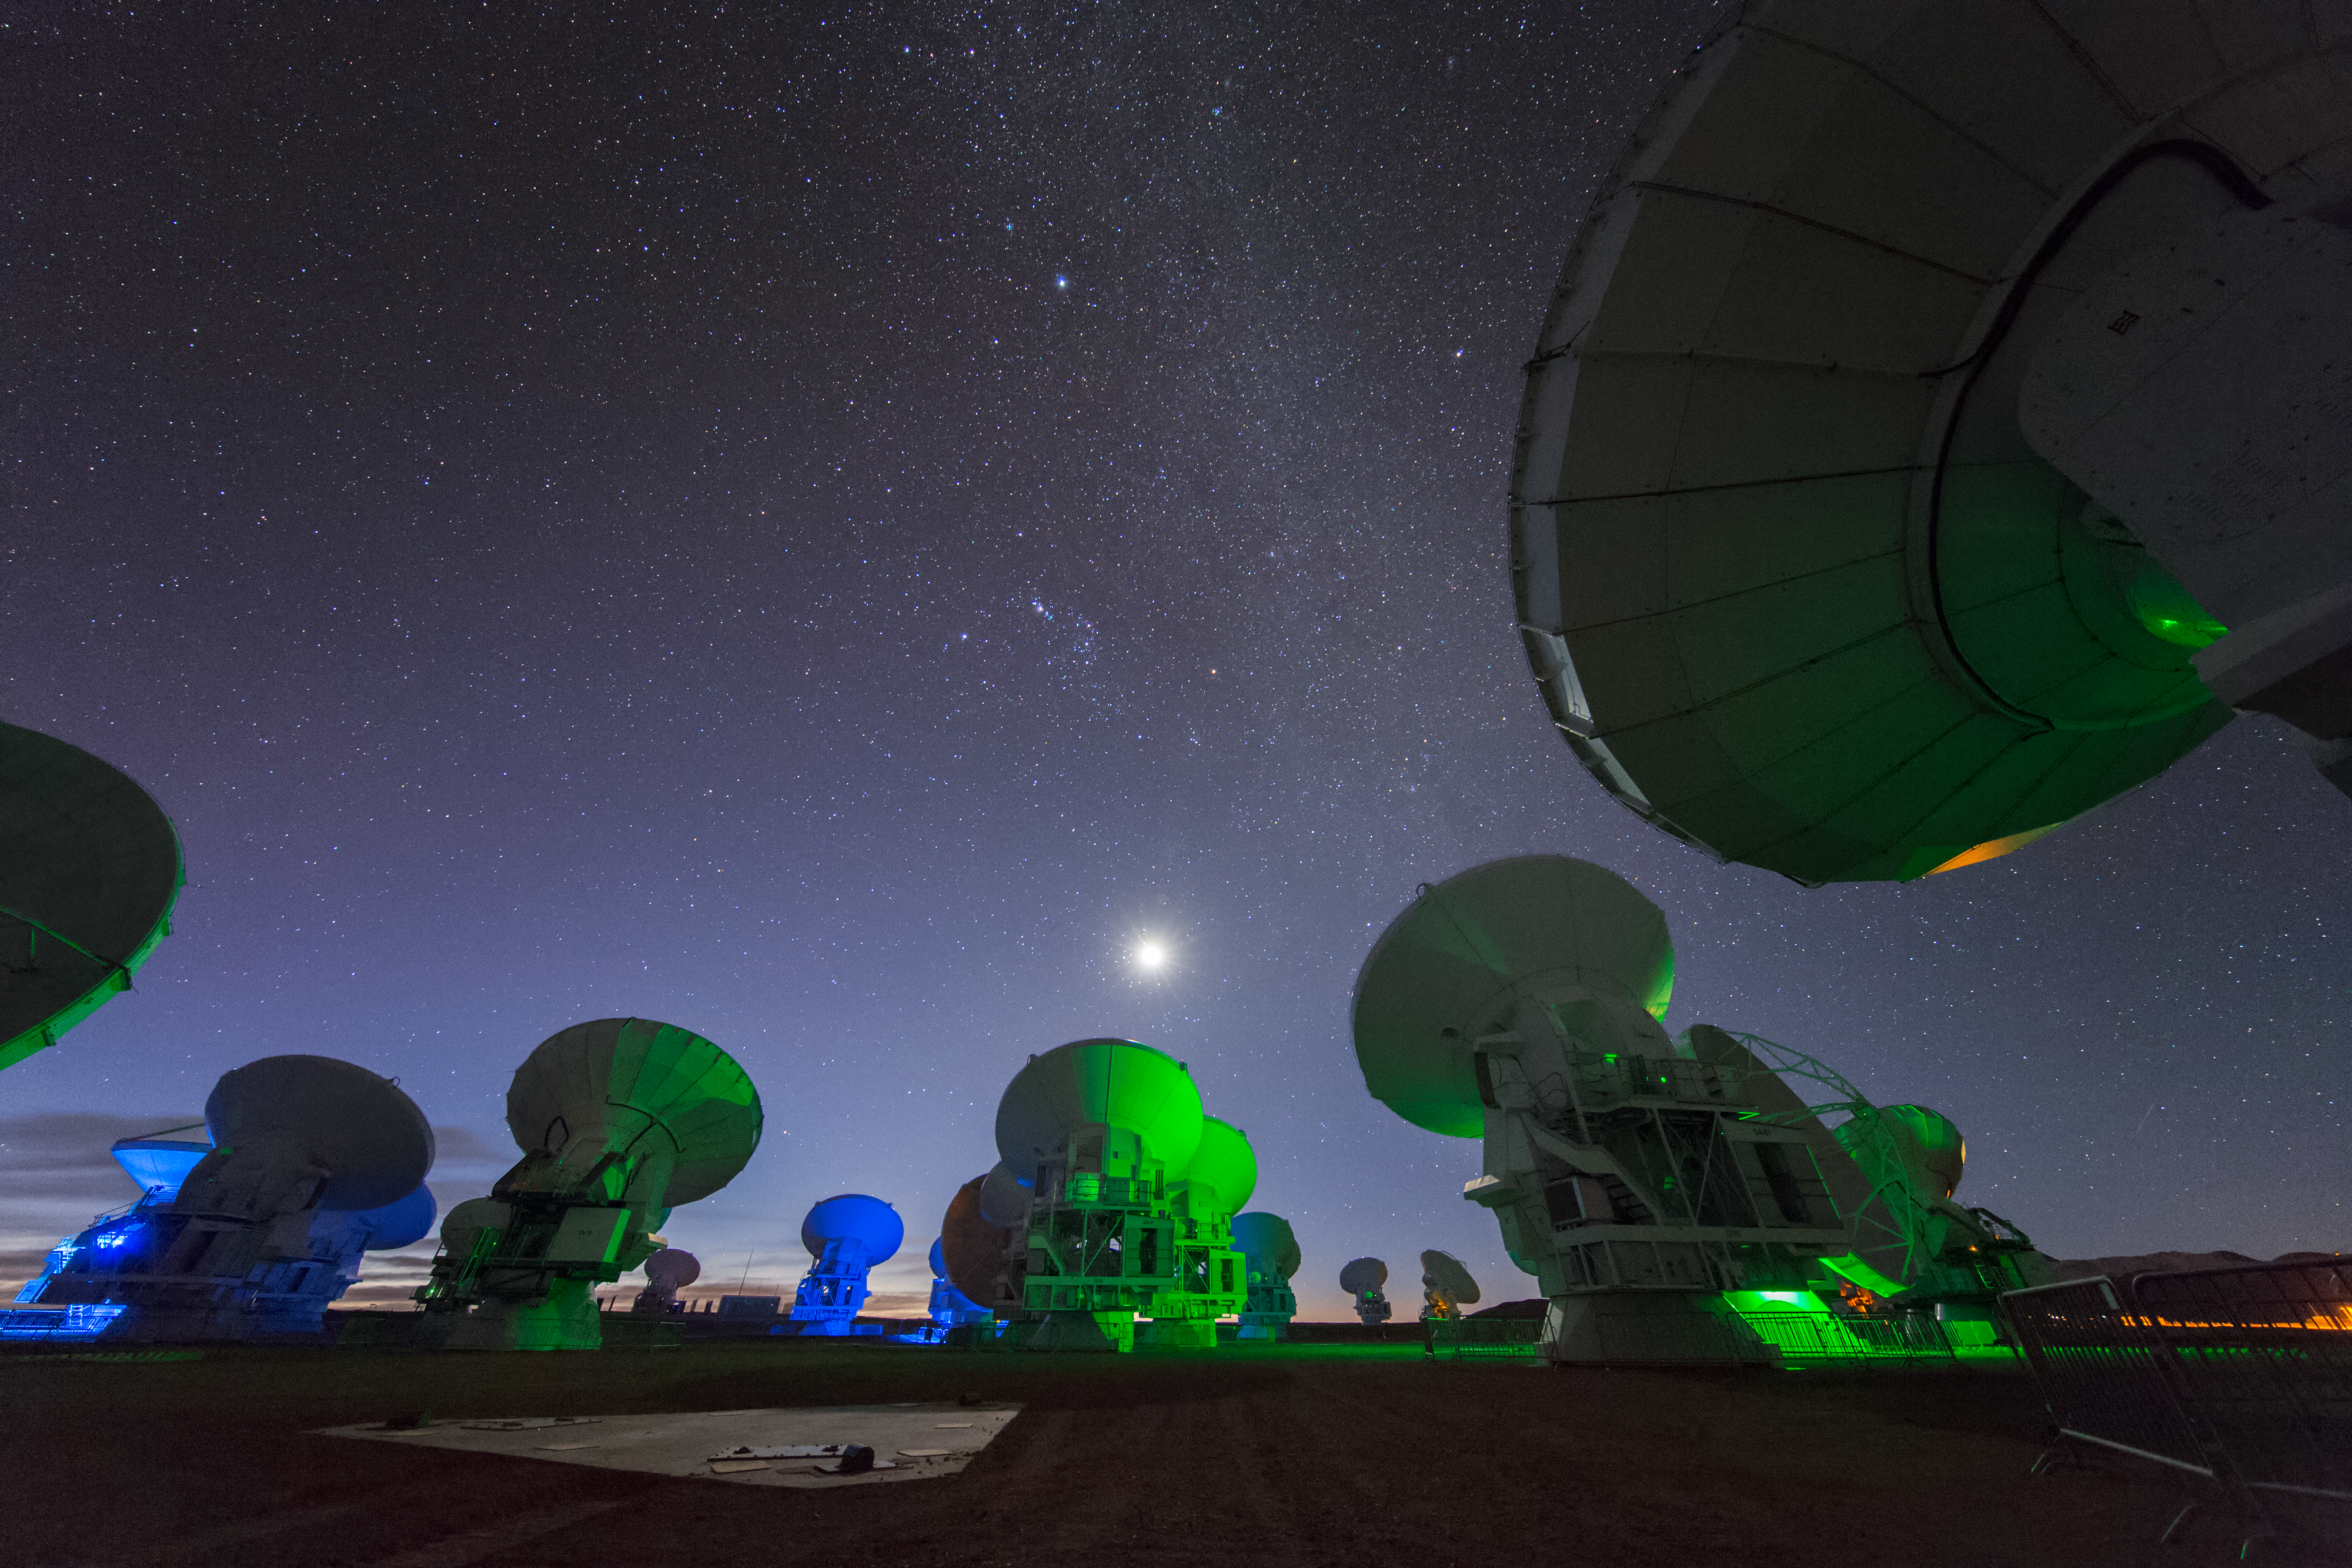

ALMA in the green

ALMA — the Atacama Large Millimeter/submillimeter Array — resides high up in Chile's arid and inhospitable Atacama desert region, where it observes the Universe at wavelengths in between the infra-red and radio regions of the spectrum. This enables it to see the cold Universe, objects only a few degrees above absolute zero, allowing astronomers to observe some of the earliest and most distant galaxies in the Universe. The green light lends an eerie air as the ALMA antennae unanimously turn towards a source.

Credit: S. Seip/ESO